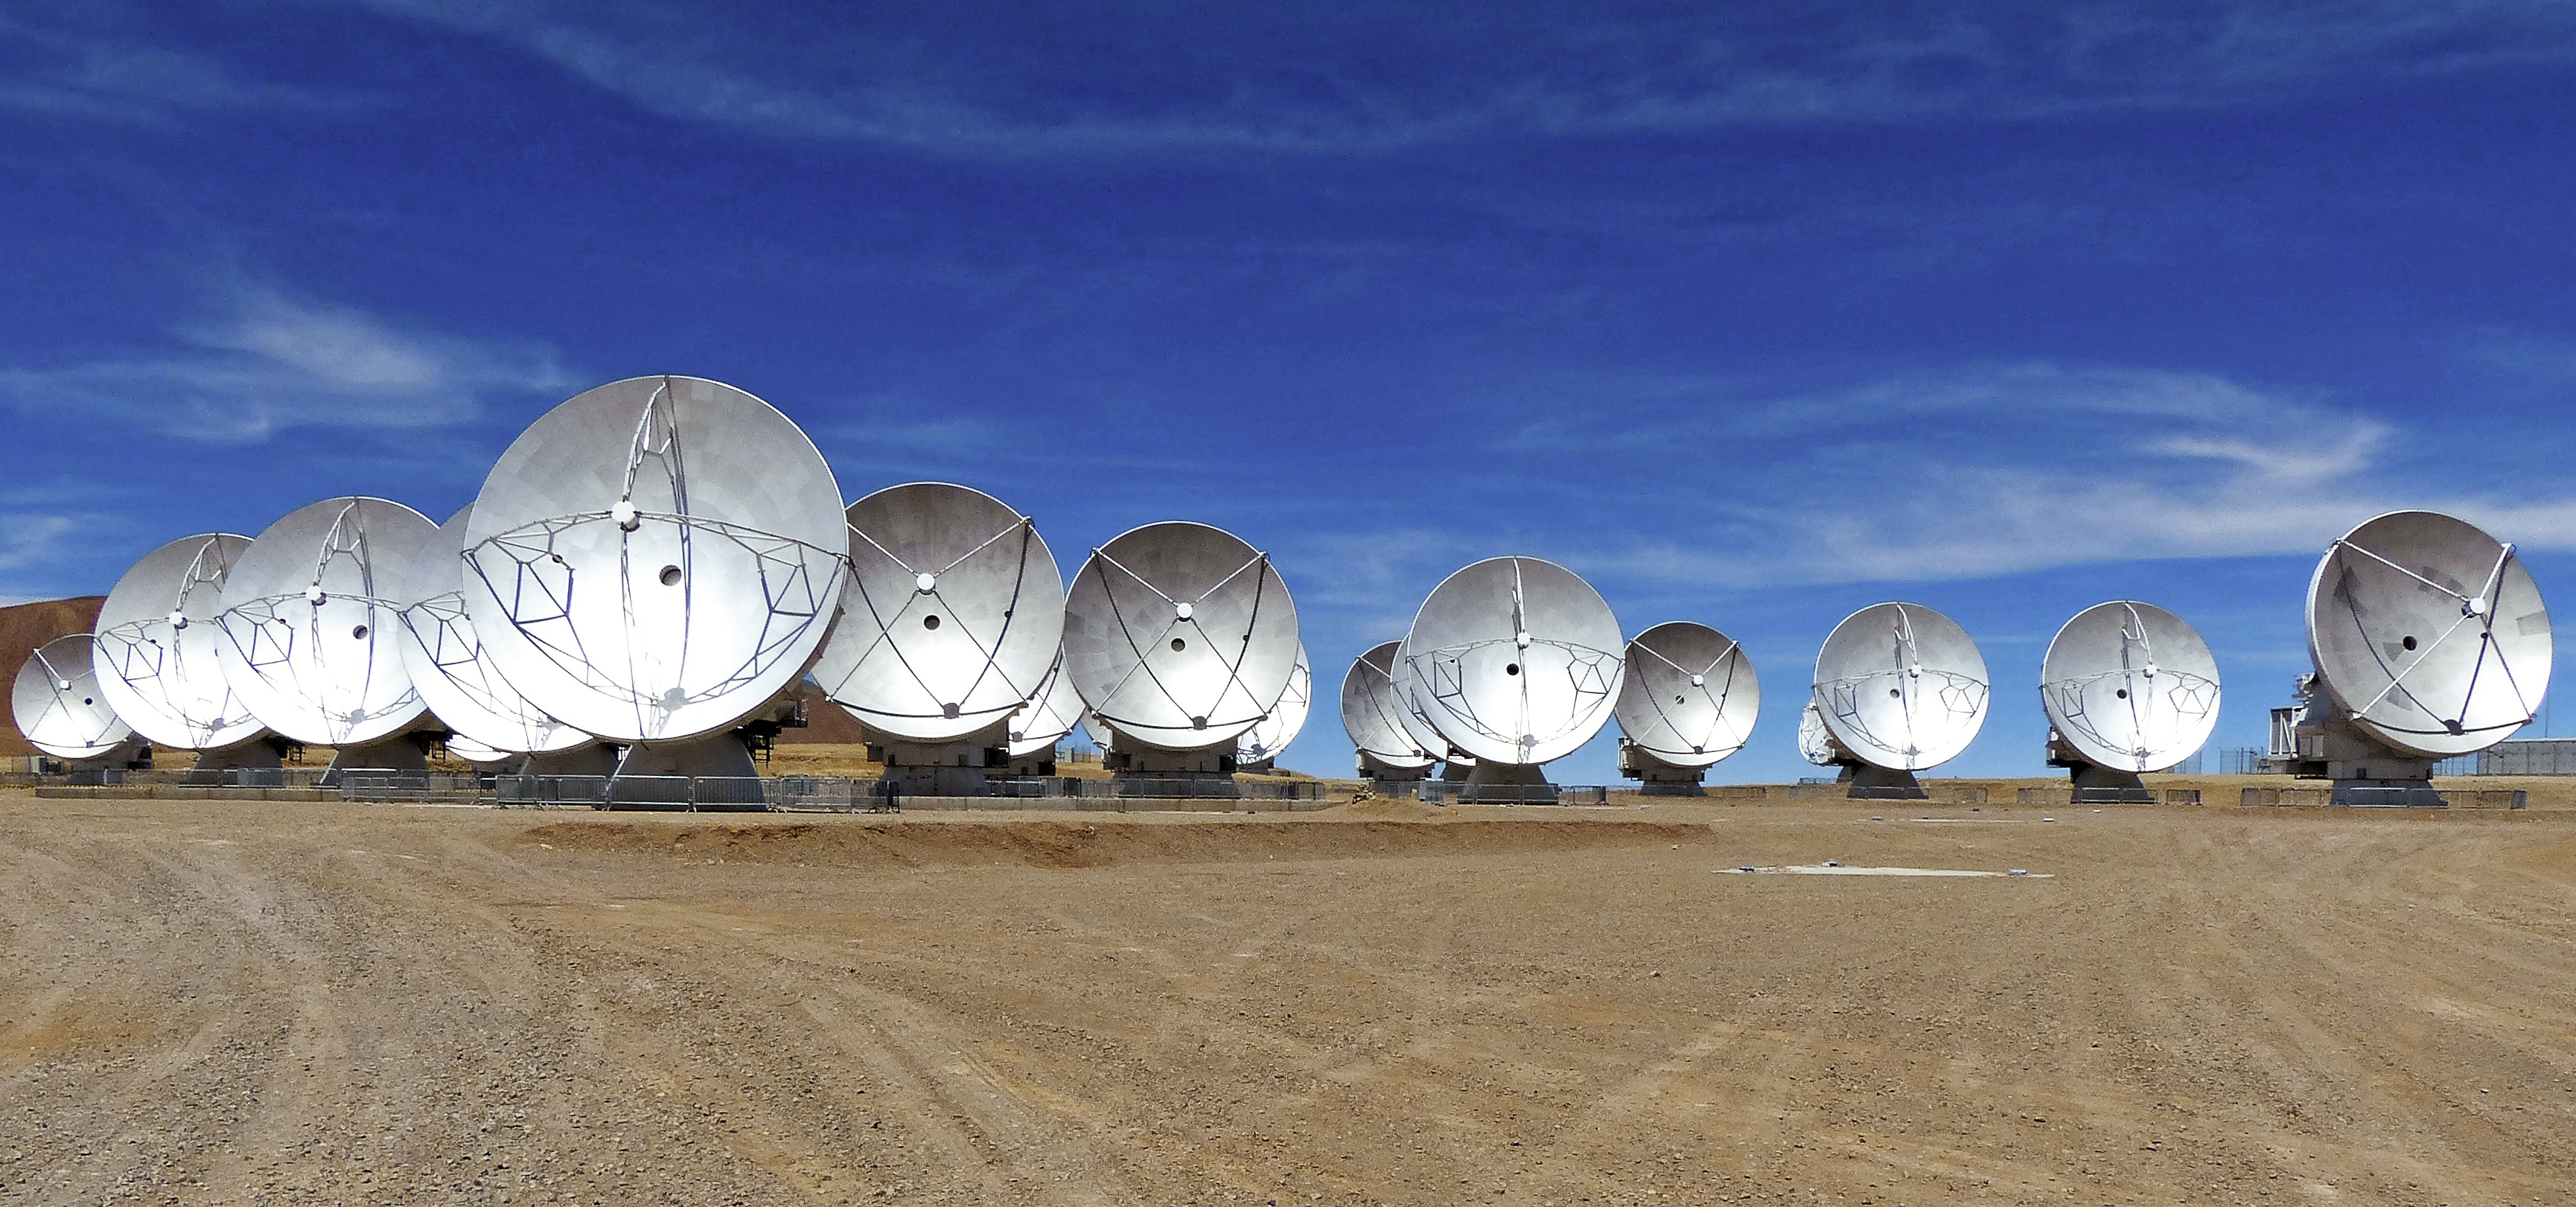

ALMA antennas on the Chajnantor plateau

View of the ALMA antennas on the Chajnantor Plateau, at an altitude of 5000 m. The antennas are designed to withstand the harsh conditions at the high site, where the extremely dry and rarefied air is ideal for ALMA's observations of the universe at millimetre- and submillimetre-wavelengths.

Credit: ESO